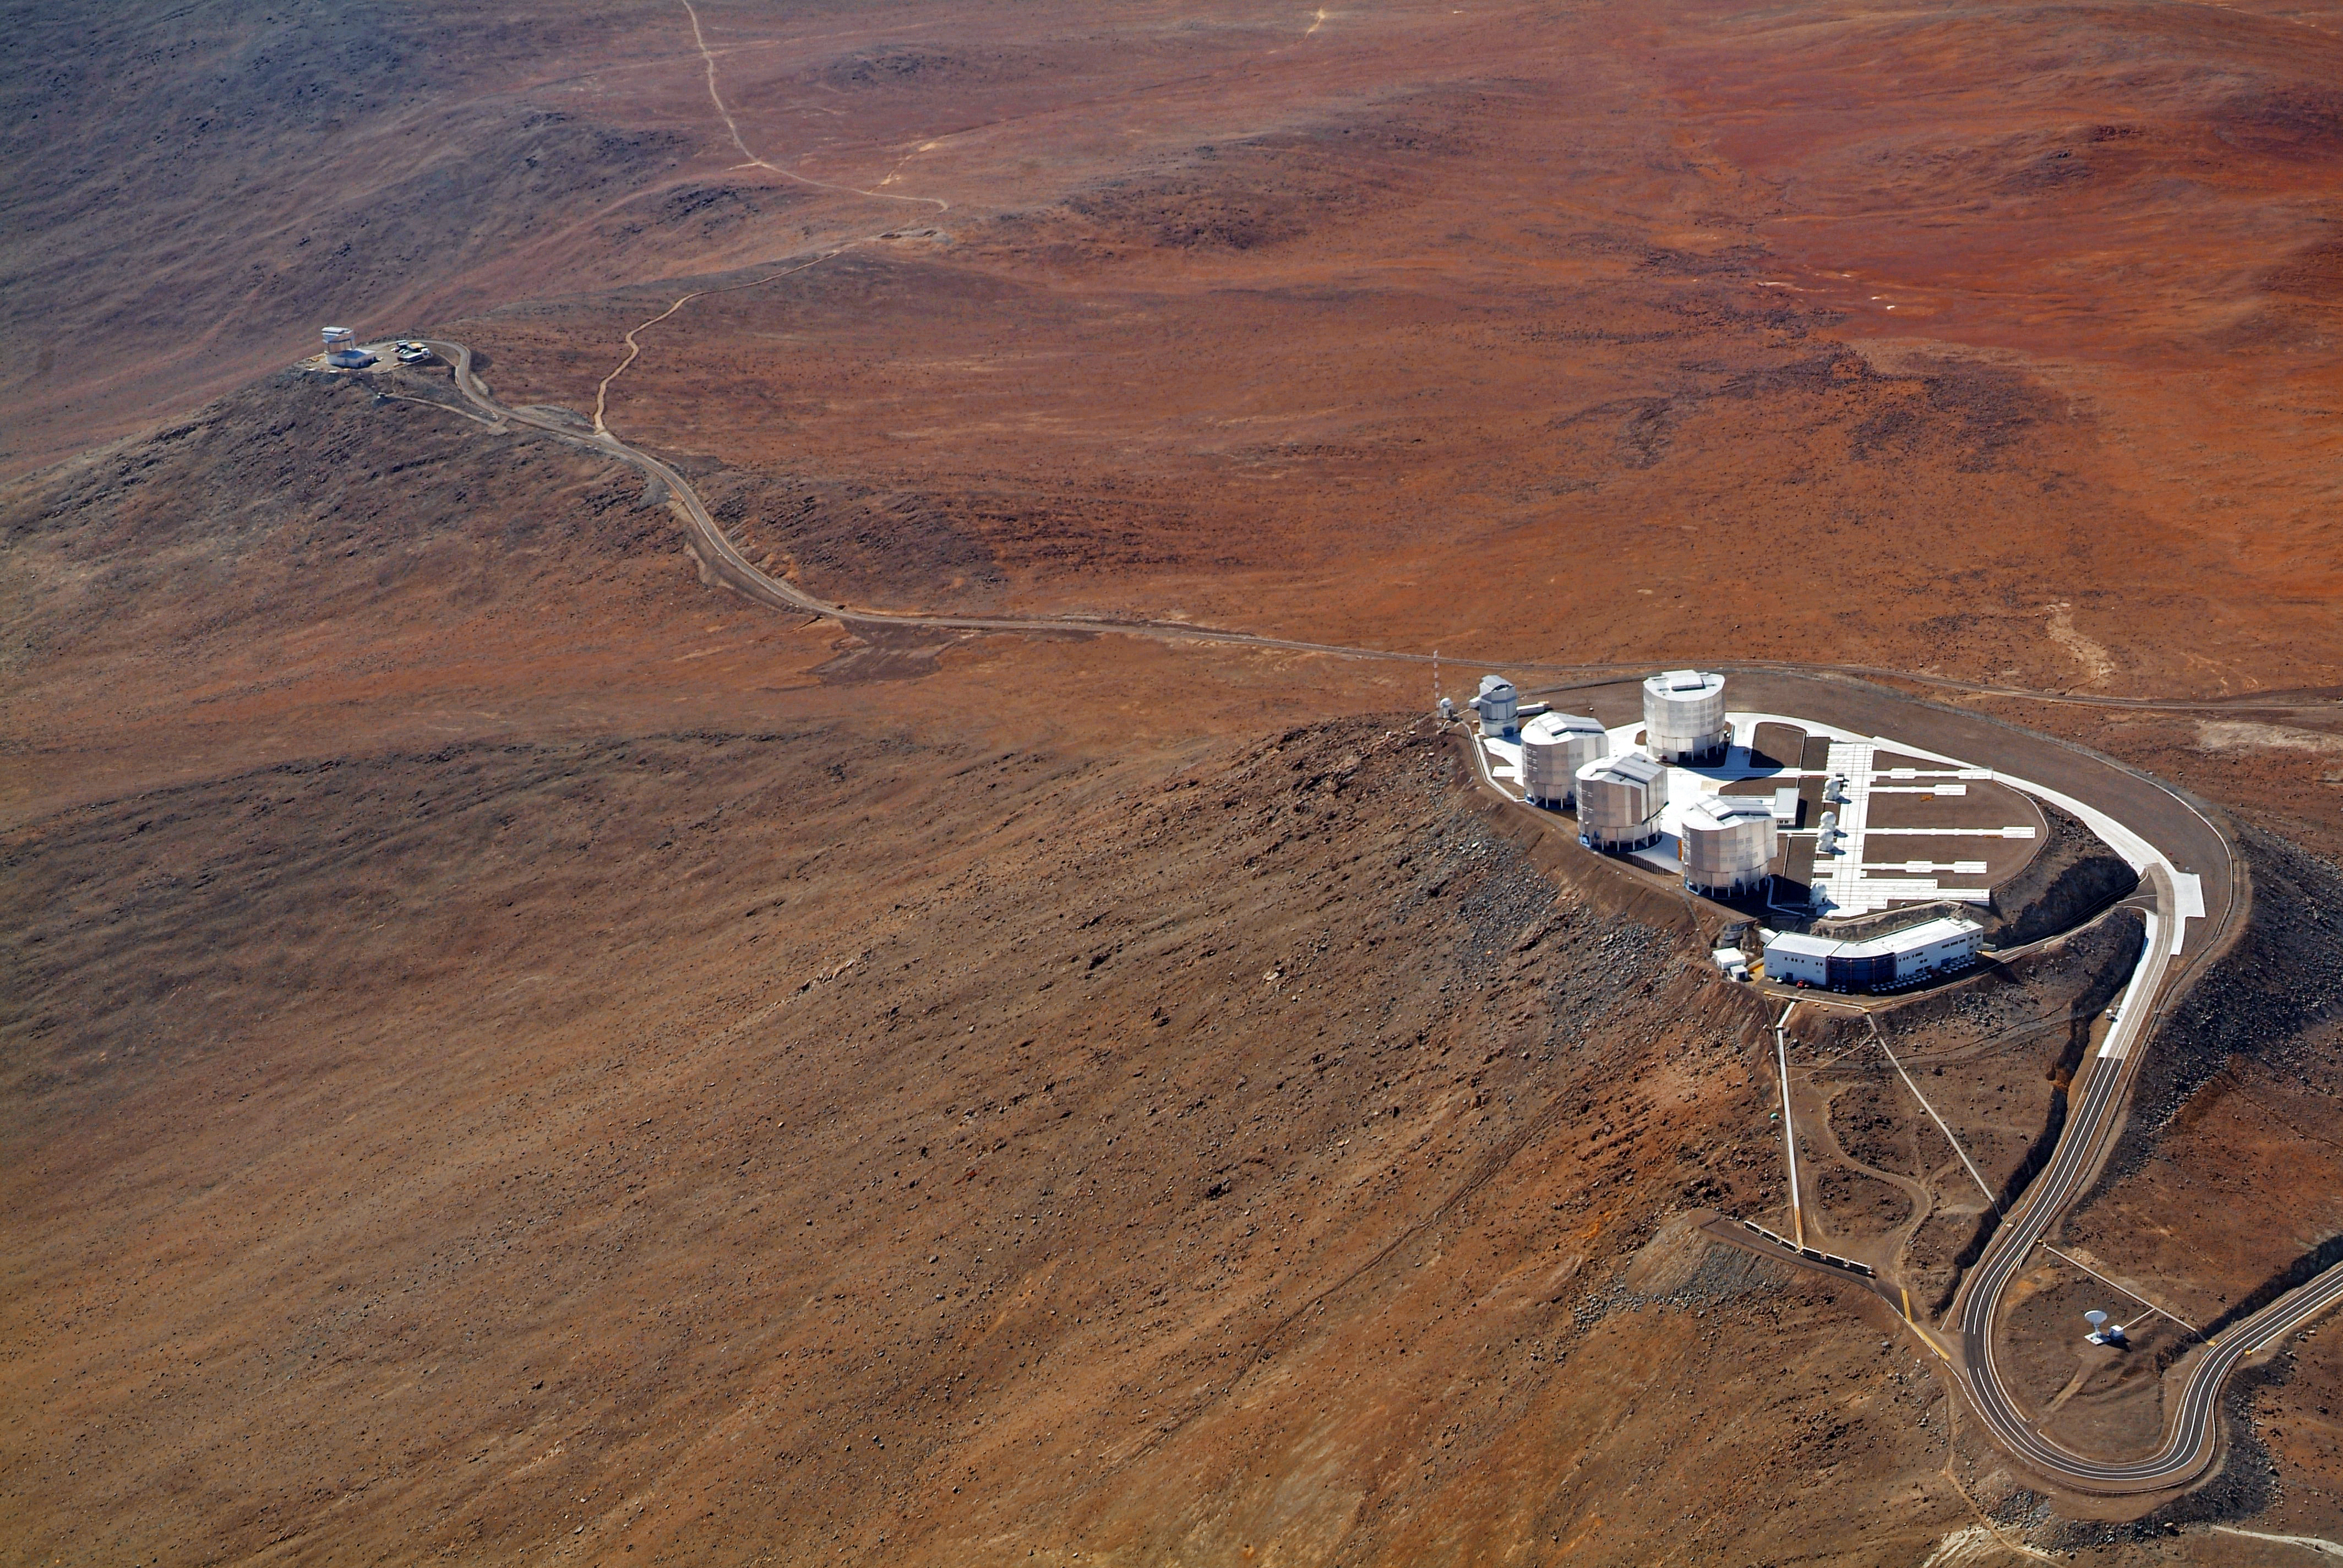

Aerial view of the VLT

On the right of this image is the ESO Very Large Telescope (VLT) platform atop Cerro Paranal. The buildings of the four giant 8.2-metre Unit Telescopes (UTs) are clearly distinguishable in the picture. The UTs can observe either individually or combined by a technique called interferometry. In a line to the right of the UTs are the four 1.8-metre Auxiliary Telescopes (ATs), entirely dedicated to interferometric observations. The ATs are movable and can be relocated in 30 different observing positions, allowing a huge number of different configurations. In the leftmost corner of the platform is the 2.6-metre VLT Survey Telescope (VST), while on the upper left of the image, on a neighbouring peak, is the 4-metre infrared survey telescope VISTA. VISTA is the most powerful near-infrared survey telescope in the world. On the lower edge of the platform is the Control Building, where astronomers operate the telescopes during the night. The Paranal Observatory is located at 2600 metres altitude, in the Taltal district, some 120 km south of Antofagasta, in the II Region of Chile.

Credit: J.L. Dauvergne & G. Hüdepohl (atacamaphoto.com)/ESO